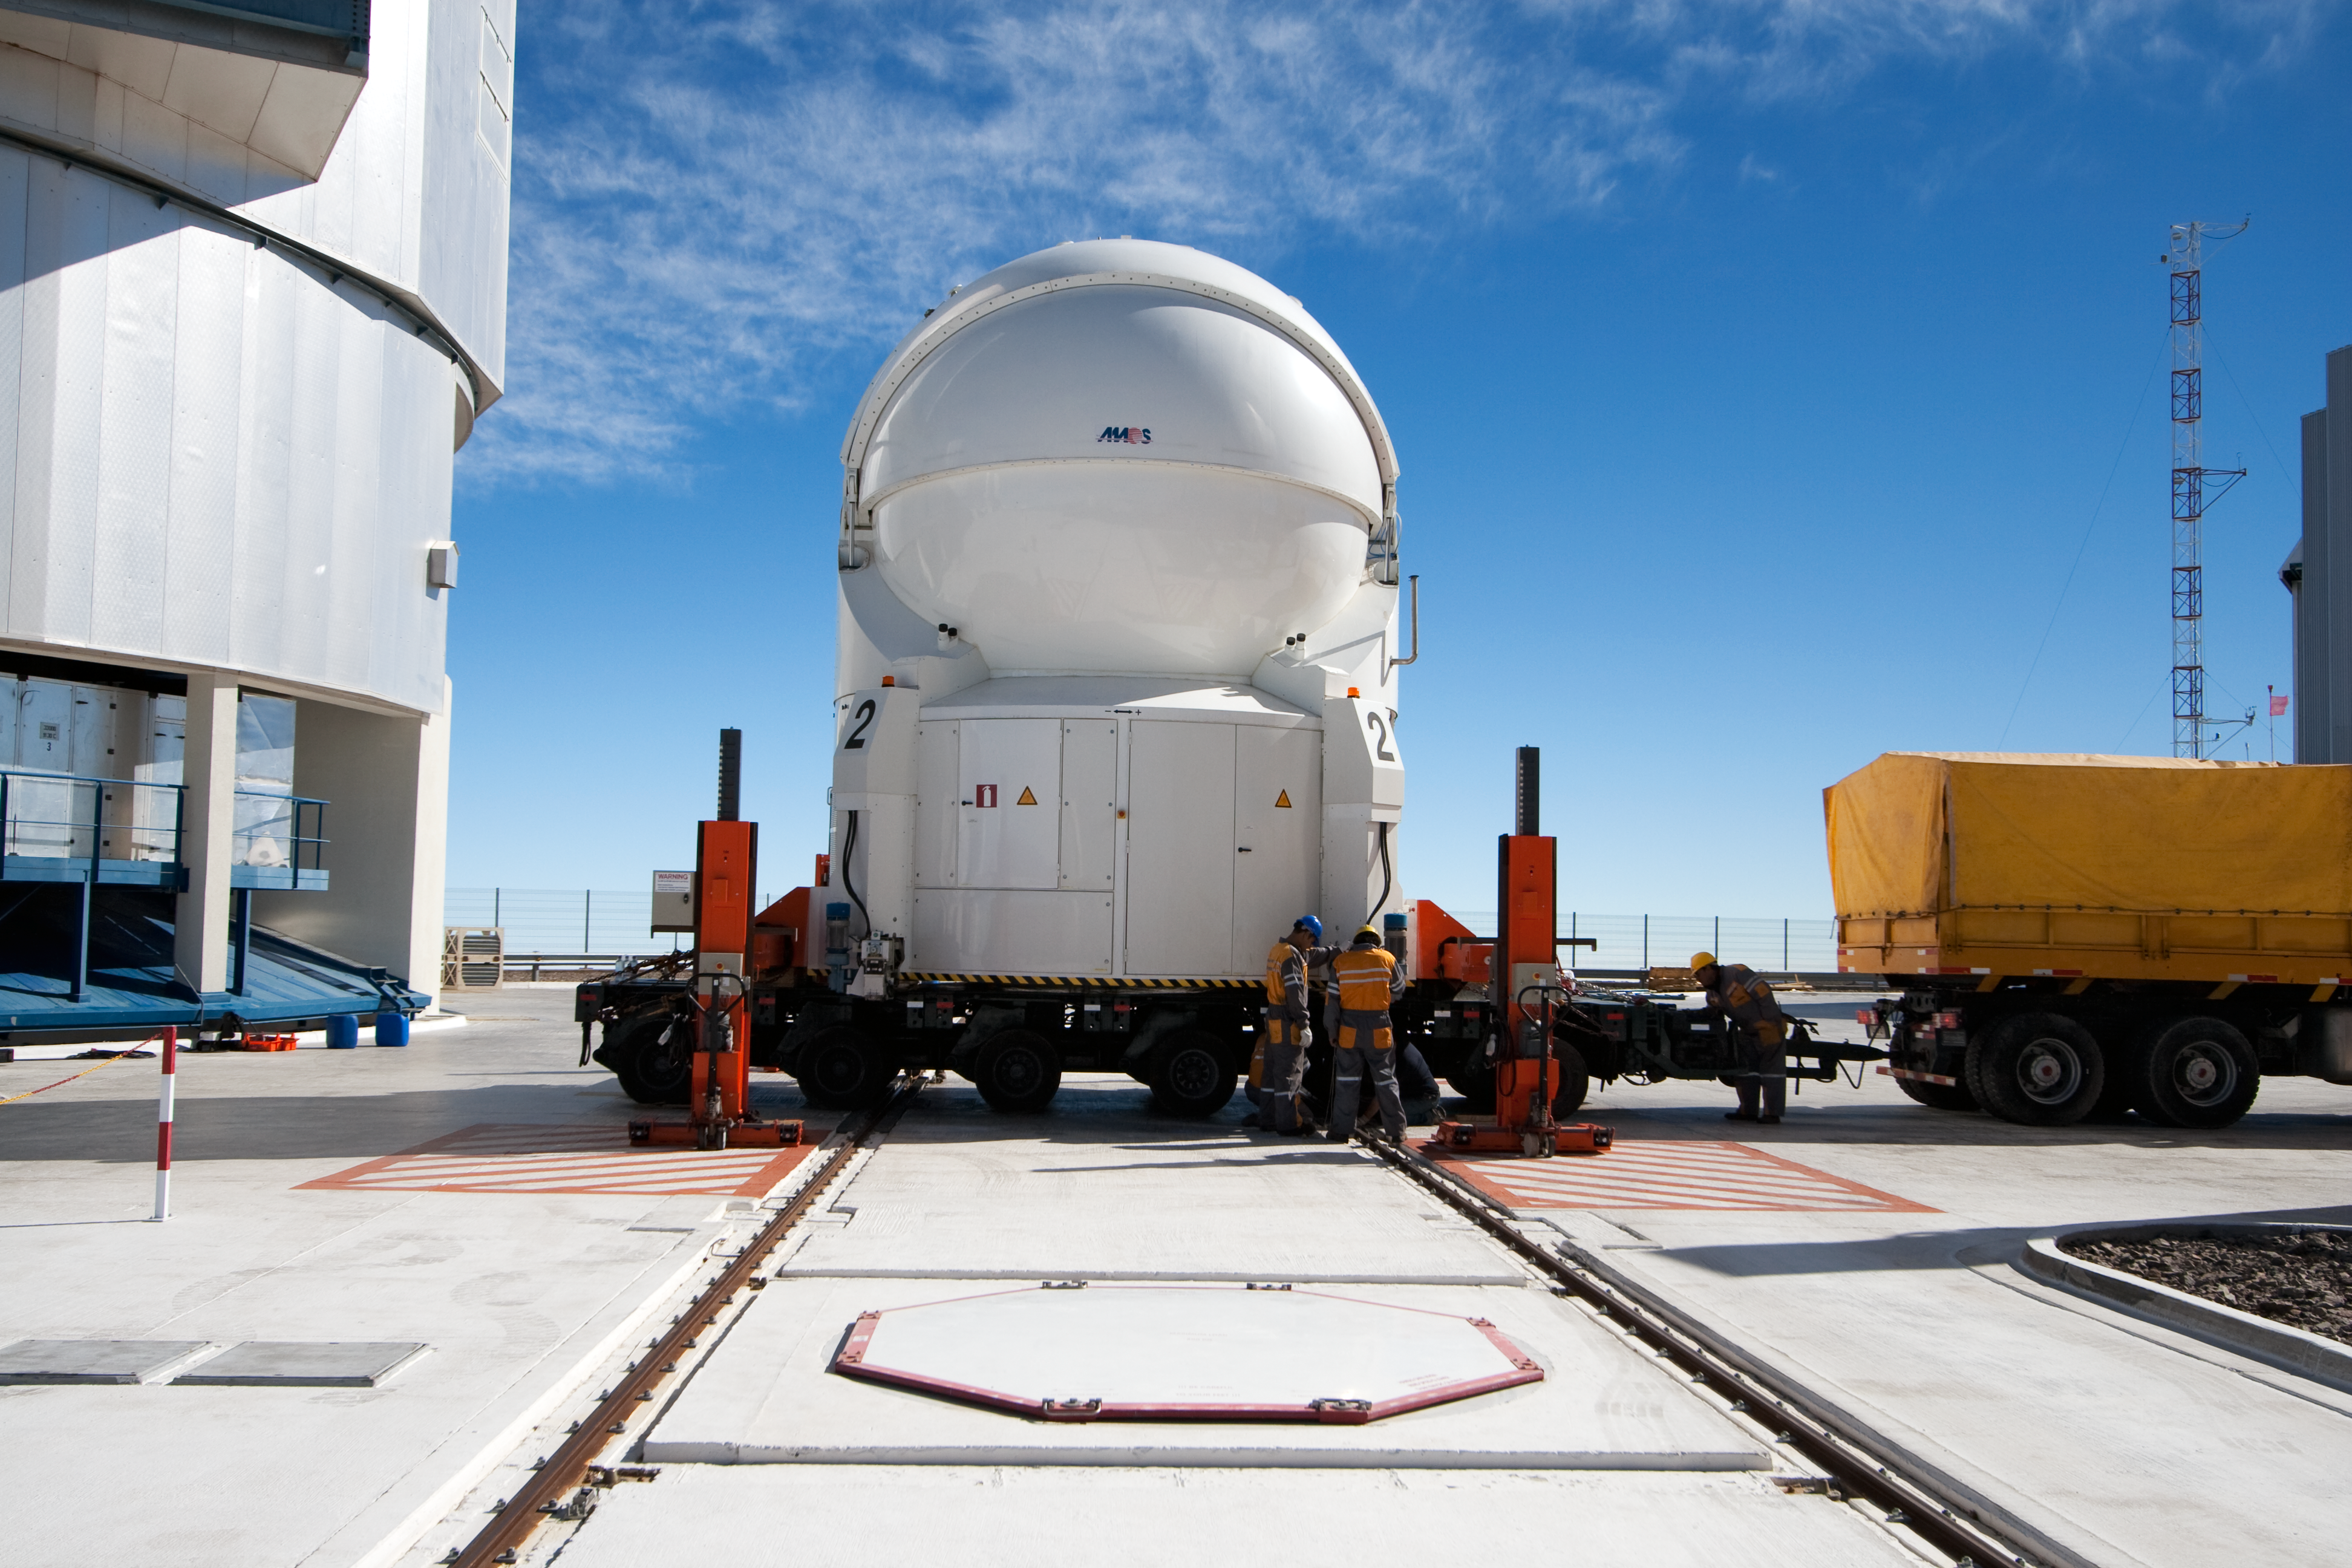

Transporting an Auxiliary Telescope

ESO astronomer Yuri Beletsky captured images of the transport of one of the 1.8-metre Auxiliary Telescopes (AT) that compose, together with their larger 8.2-metre companions, ESO’s Very Large Telescope (VLT) array. The AT was moved with the utmost care from the base camp, where it had been undergoing maintenance, including the recoating of its mirrors, back to the VLT platform on top of Cerro Paranal.

The ATs form part of the VLT Interferometer (VLTI), allowing this unique facility to operate every night. The ATs are mounted on tracks and can be moved between precisely defined observing positions, collecting light that is then combined in the VLTI. The ATs are very unusual telescopes, as they are self-contained in individual ultra-compact protective domes, and travel with their own electronics, ventilation, hydraulics and cooling systems. Each AT has a transporter that lifts the telescope and moves it from one position to the next. Although for the transfer down to base camp, ESO engineers and technicians rely on a more traditional means of transport, the truck.

Credit: ESO/Y. Beletsky